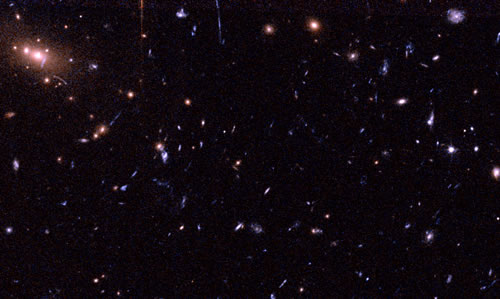

Central part of the cluster RXJ1226.9+3332

The central 75 arcsecond x 45 arcsecond of the cluster RXJ1226.9+3332 at redshift 0.89. The image covers approximately 0.6 Mpc x 0.35 Mpc at the distance of the cluster. The early-type galaxies in the cluster appear yellow/orange. The many faint blue and very elongated objects are gravitationally lensed background galaxies. The image is made from HST/ACS observations in F606W (blue) and F814W (red).

Credit: International Gemini Observatory/NOIRLab/NSF/AURA/NASA/ESA